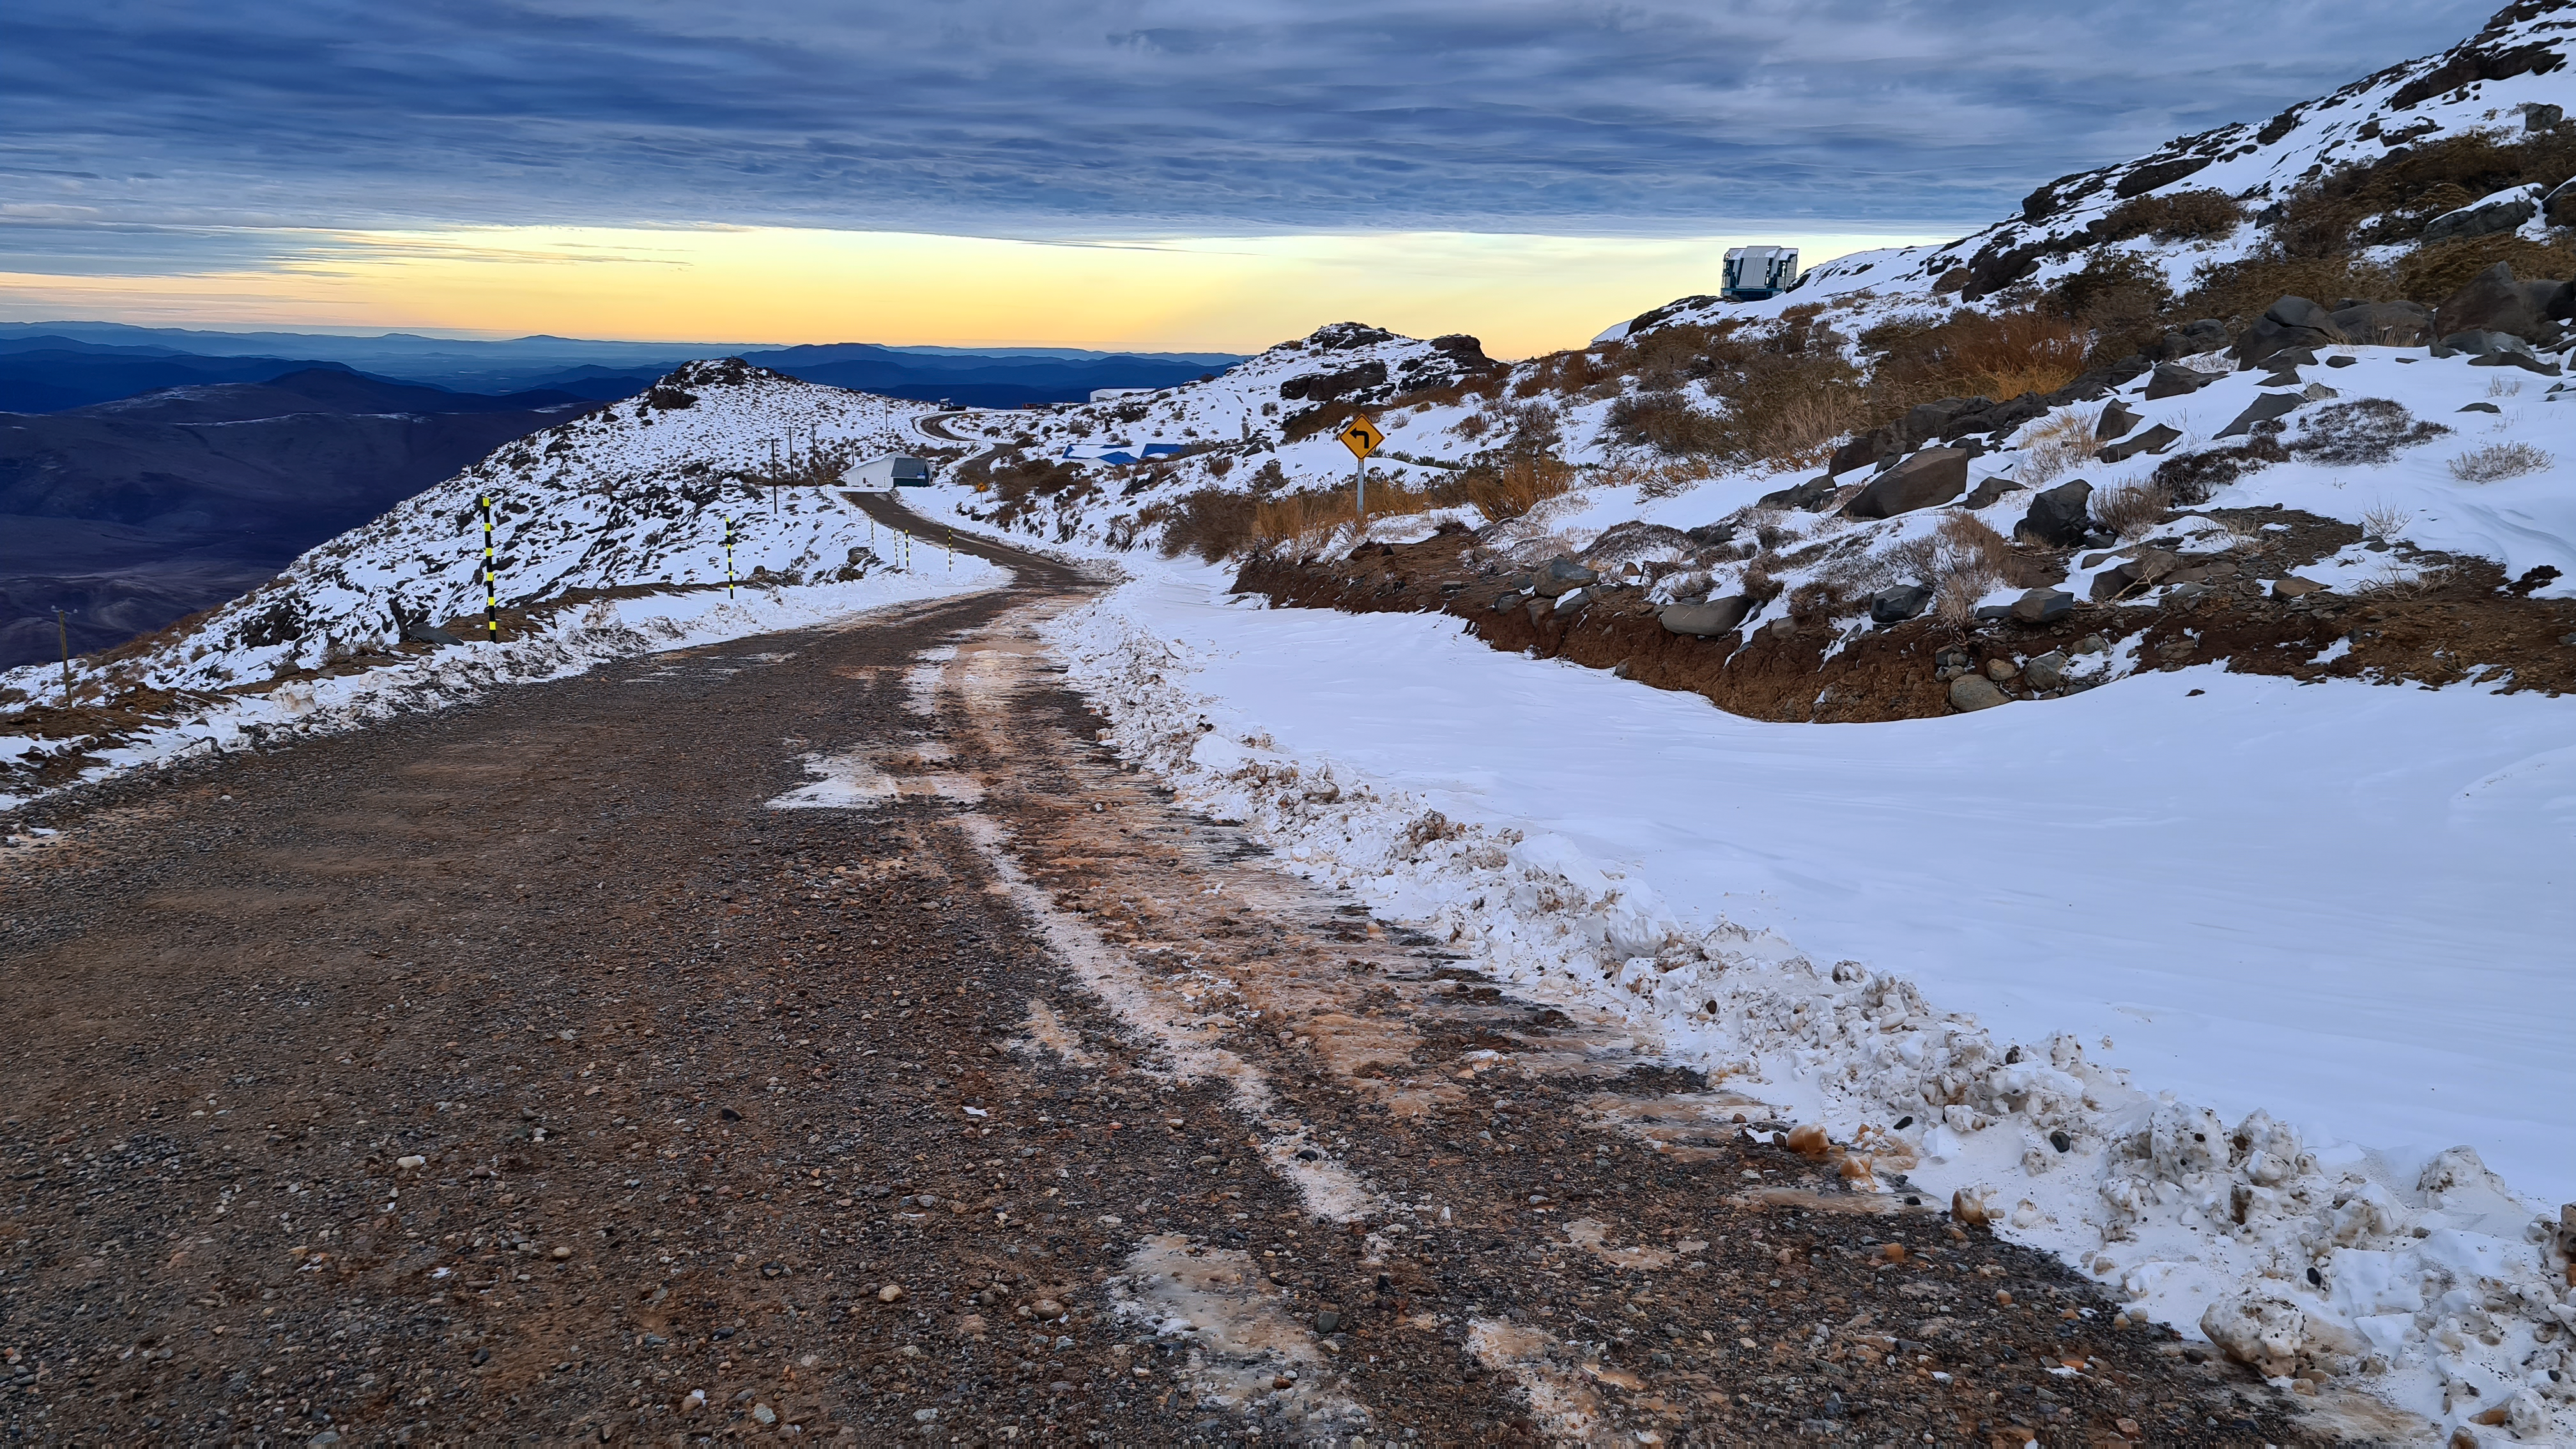

Vera C. Rubin Observatory 1 July 2020

Small teams are still visiting the summit at least twice a week for inspections and maintenance work, as winter storms continue to pose challenges. During the inspection on July 1st, a small amount of water was found and cleaned from the TMA azimuth track, and some superficial rust was removed from one of the TMA supports. These efforts by the summit inspection teams are very important, as they help keep minor issues from becoming bigger problems.

Credit: Rubin Obs/NSF/AURA